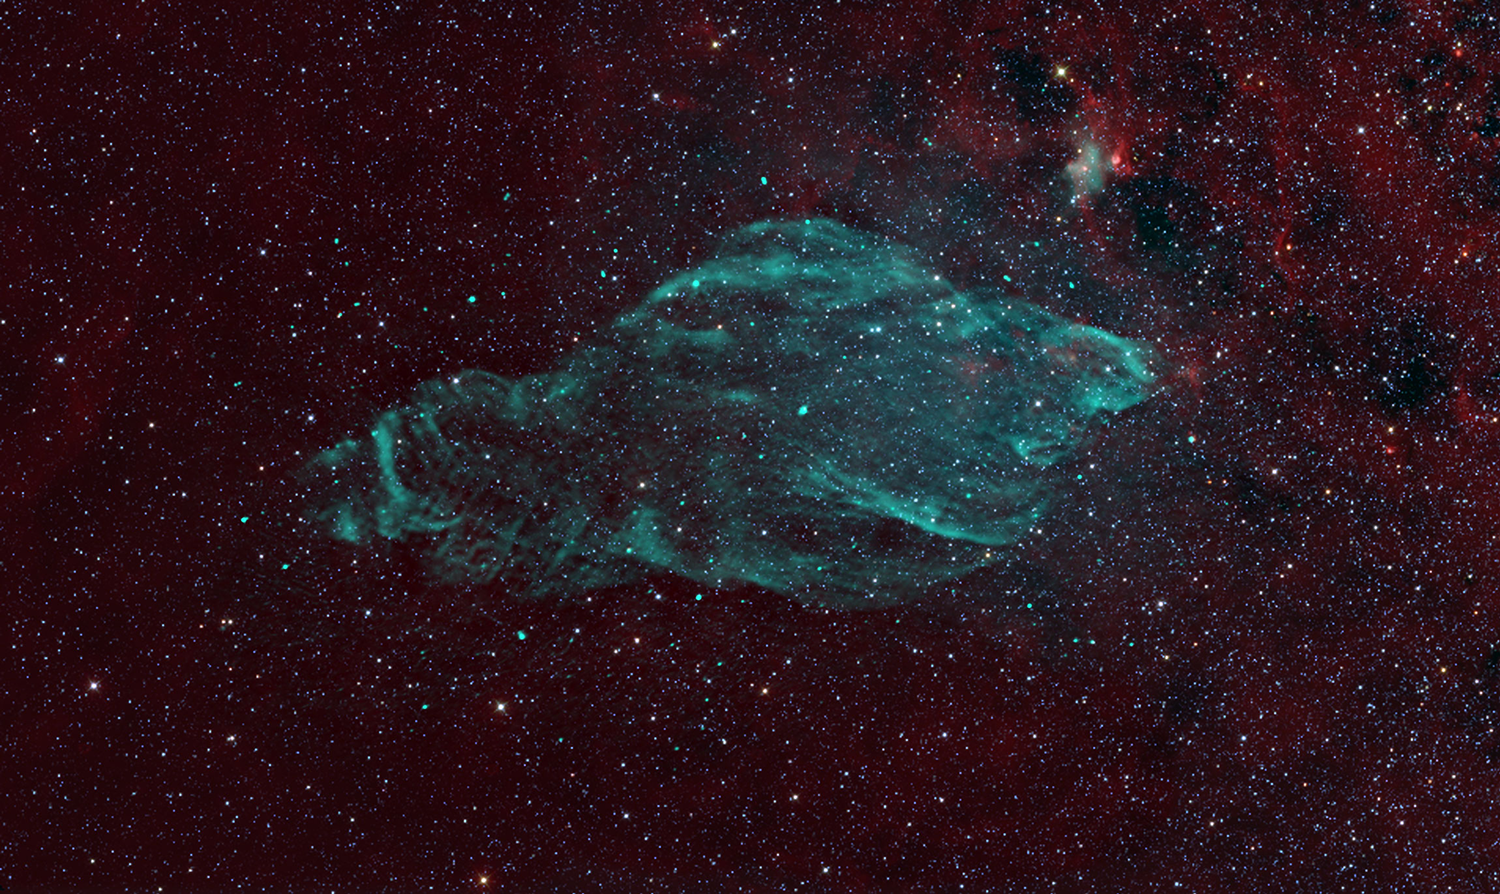

W50: The Manatee Nebula

This enormous W50 cloud, visible only in radio waves, formed when a giant star, 18,000 light years away in the constellation of Aquila, exploded around twenty thousand years ago. The remaining black hole feeds on gas it collects from a very close companion star. Its gas disk and powerful magnetic field lines act like an enormous railroad system. It snags charged particles and channels them outward as powerful jets traveling at nearly the speed of light. This system shines brightly in both radio waves and X-rays and is known collectively as the SS433 microquasar. Over time, the microquasar’s wobbling jets have punched corkscrew bulges on either side of W50, seen here in this image from the Very Large Array (VLA).

Credit: B. Saxton, (NRAO/AUI/NSF) from data provided by M. Goss, et al.